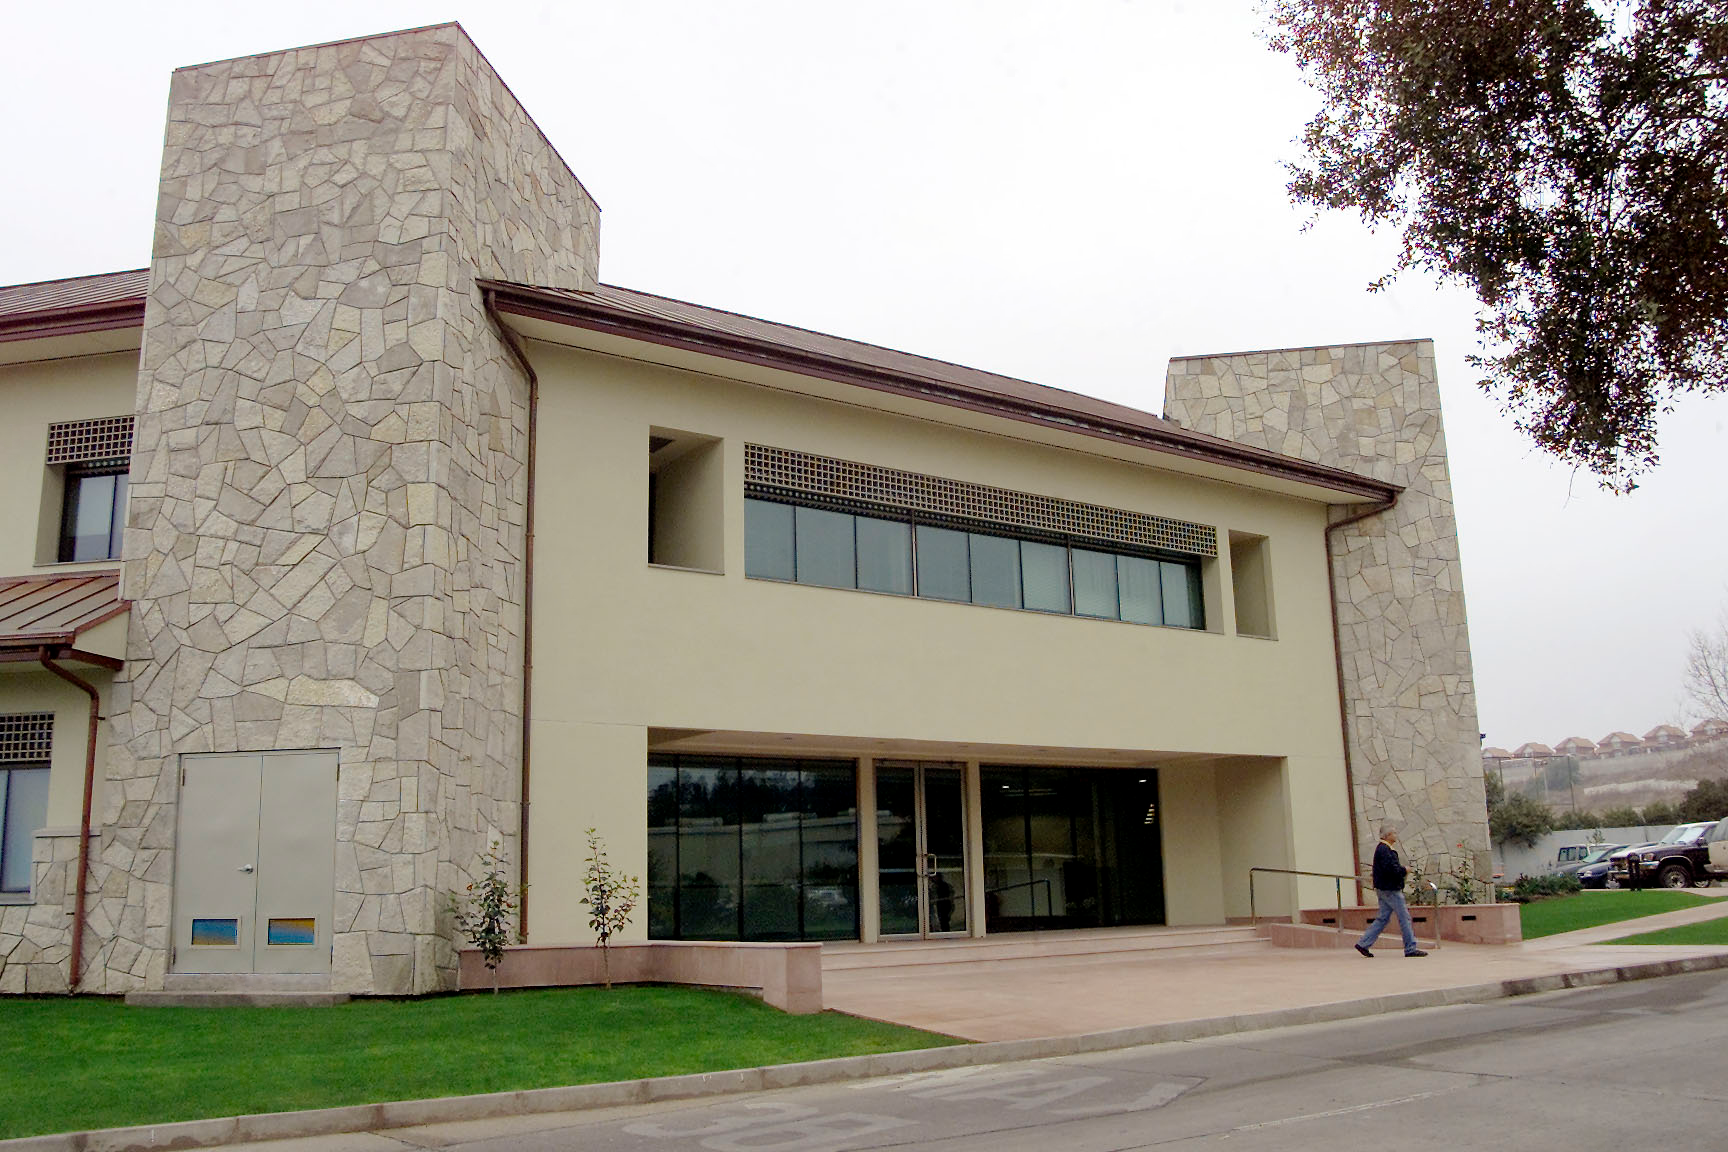

Part of the Recinto in La Serena

Part of the Recinto in La Serena, Chile.

Credit: International Gemini Observatory/NOIRLab/NSF/AURA/M. Paredes